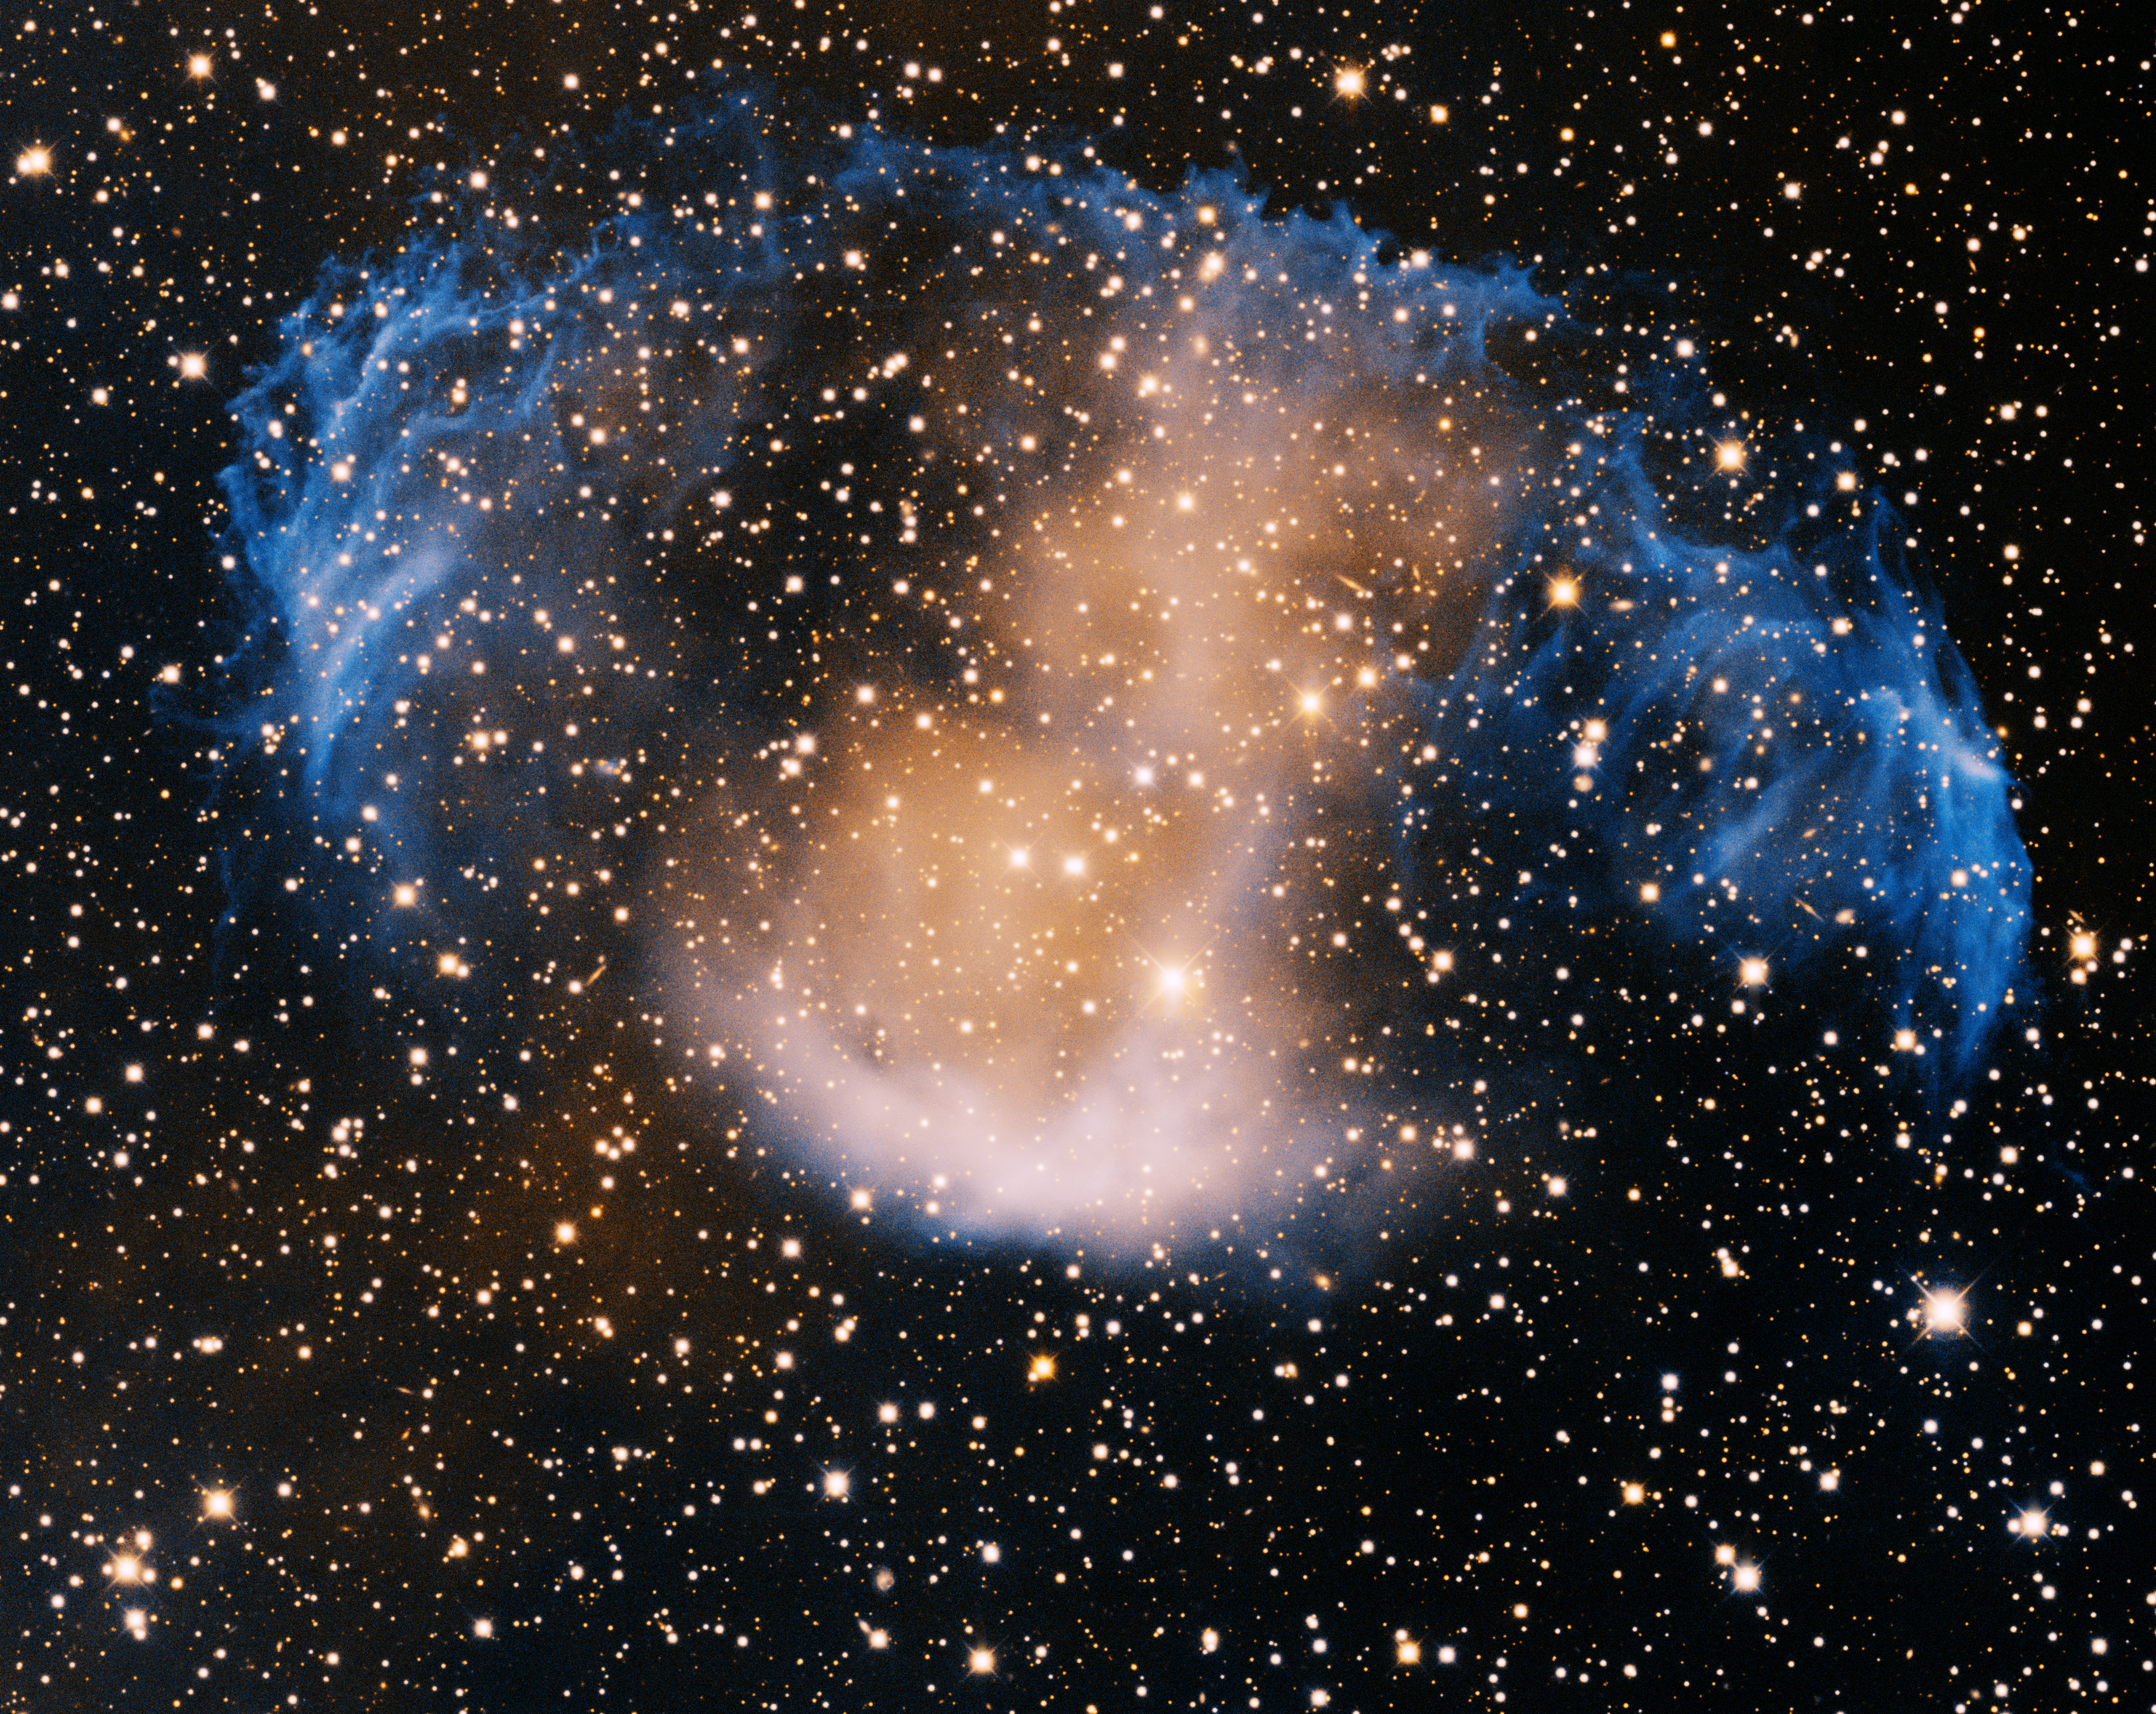

Planetary Nebula MWP1

This image was obtained with the wide-field view of the Mosaic camera on the Mayall 4-meter telescope at Kitt Peak National Observatory. MWP1 is a very usually shaped, unusually large, and unusually old, planetary nebulae. The progenitor star is also one of the hottest stars known, so hot it is producing large amounts of X-rays. The image was generated with observations in the Oxygen [OIII] (blue) and Hydrogen-Alpha (orange) filters. In this image, North is up, East is to the left.

Credit: T.A. Rector (University of Alaska Anchorage) and H. Schweiker (WIYN and NOIRLab/NSF/AURA)